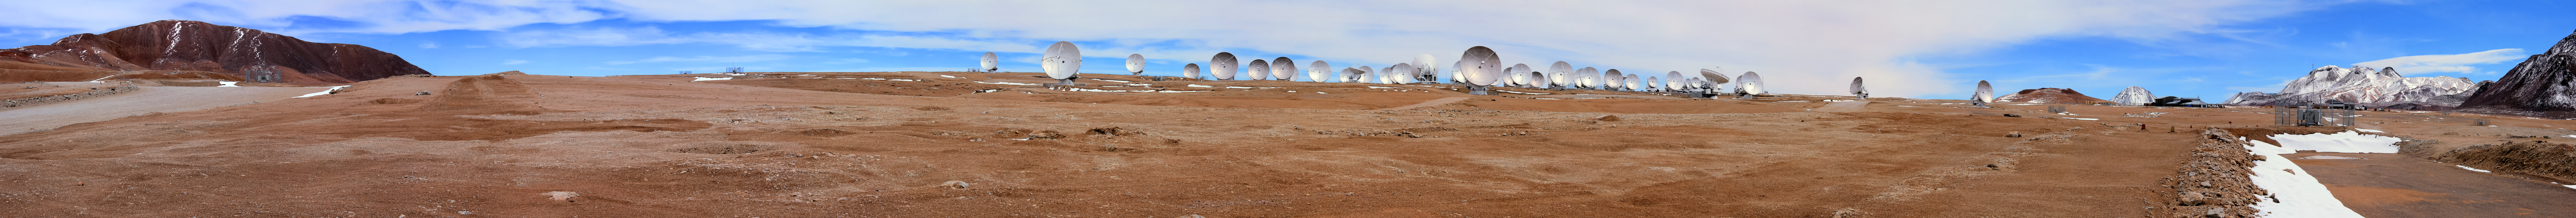

ALMA antennas panorama

The vast array of ALMA antennas are detailed in this wide panorama of Chajnantor plateau, 5000 metres high in northern Chile. The Array Operations Site (AOS) Technical Building can be seen in the far right of the image, in front of the multiple snow-capped peaks that surround the site.

Credit: D. Schreiner and S. Degezelle/ESO